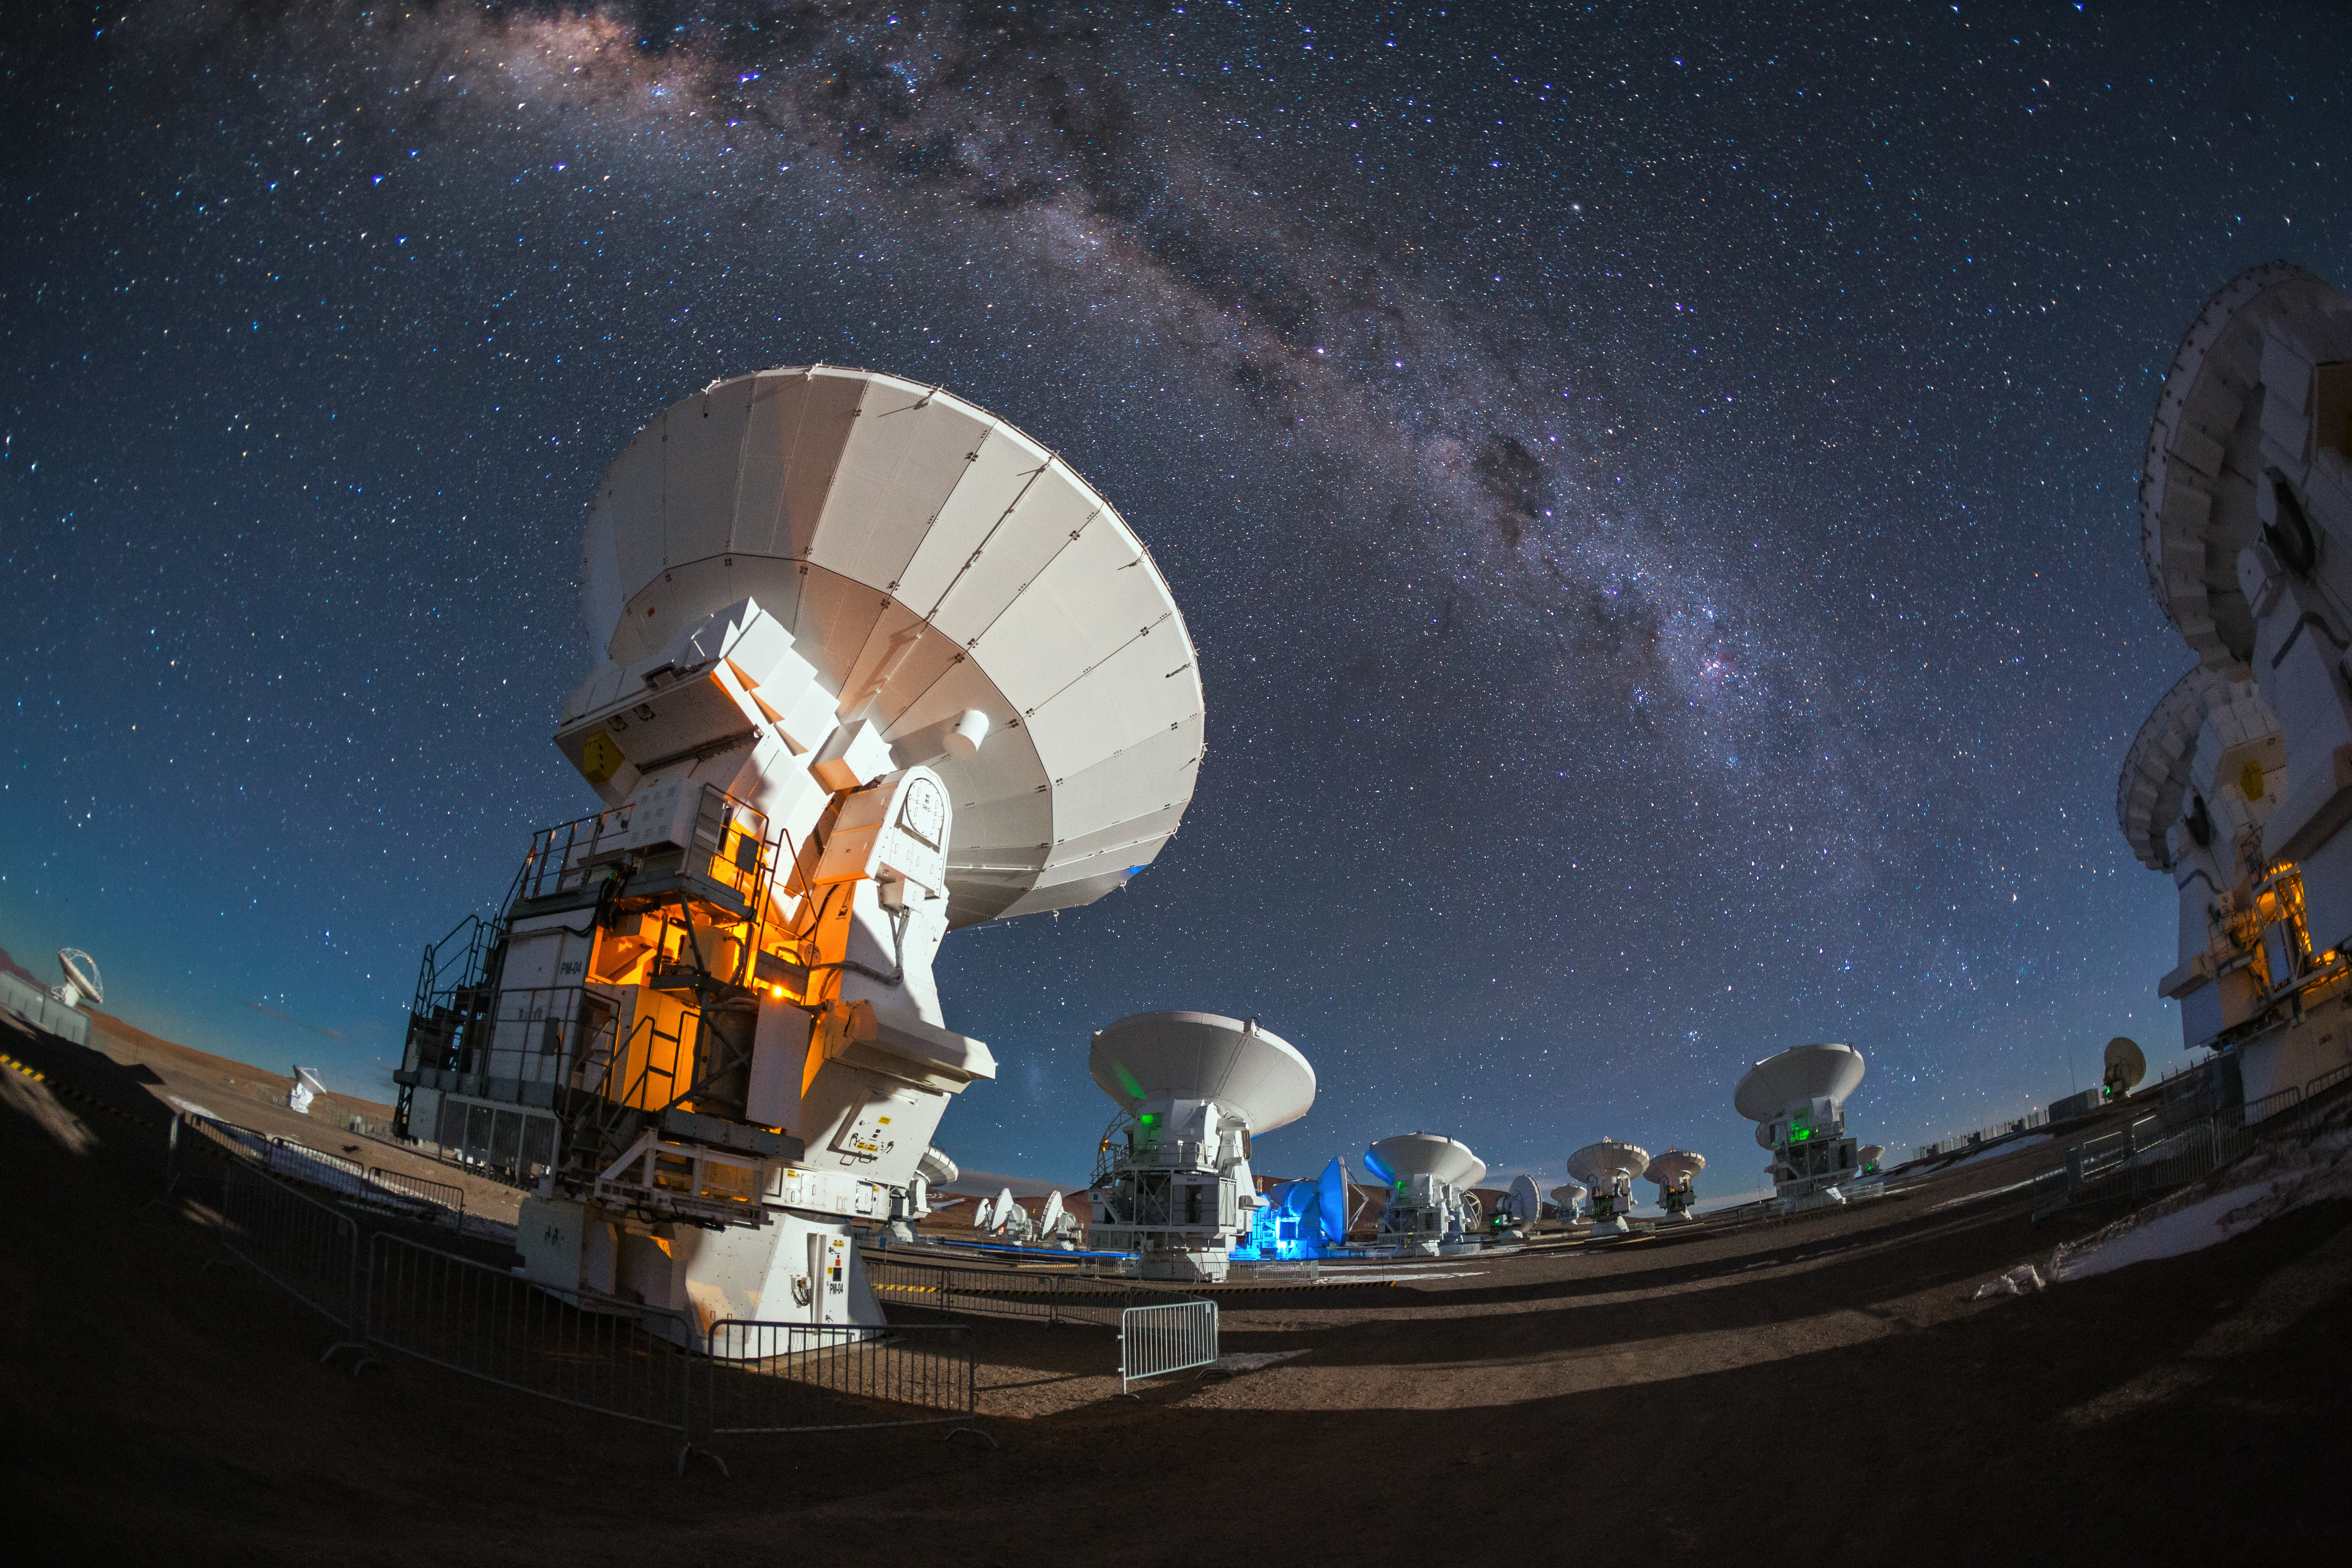

High-tech at work

The antennas of the Atacama Large Millimeter/submillimeter Array (ALMA) look up into the night sky to observe the band of the Milky Way.

Credit: A. Duro/ESO